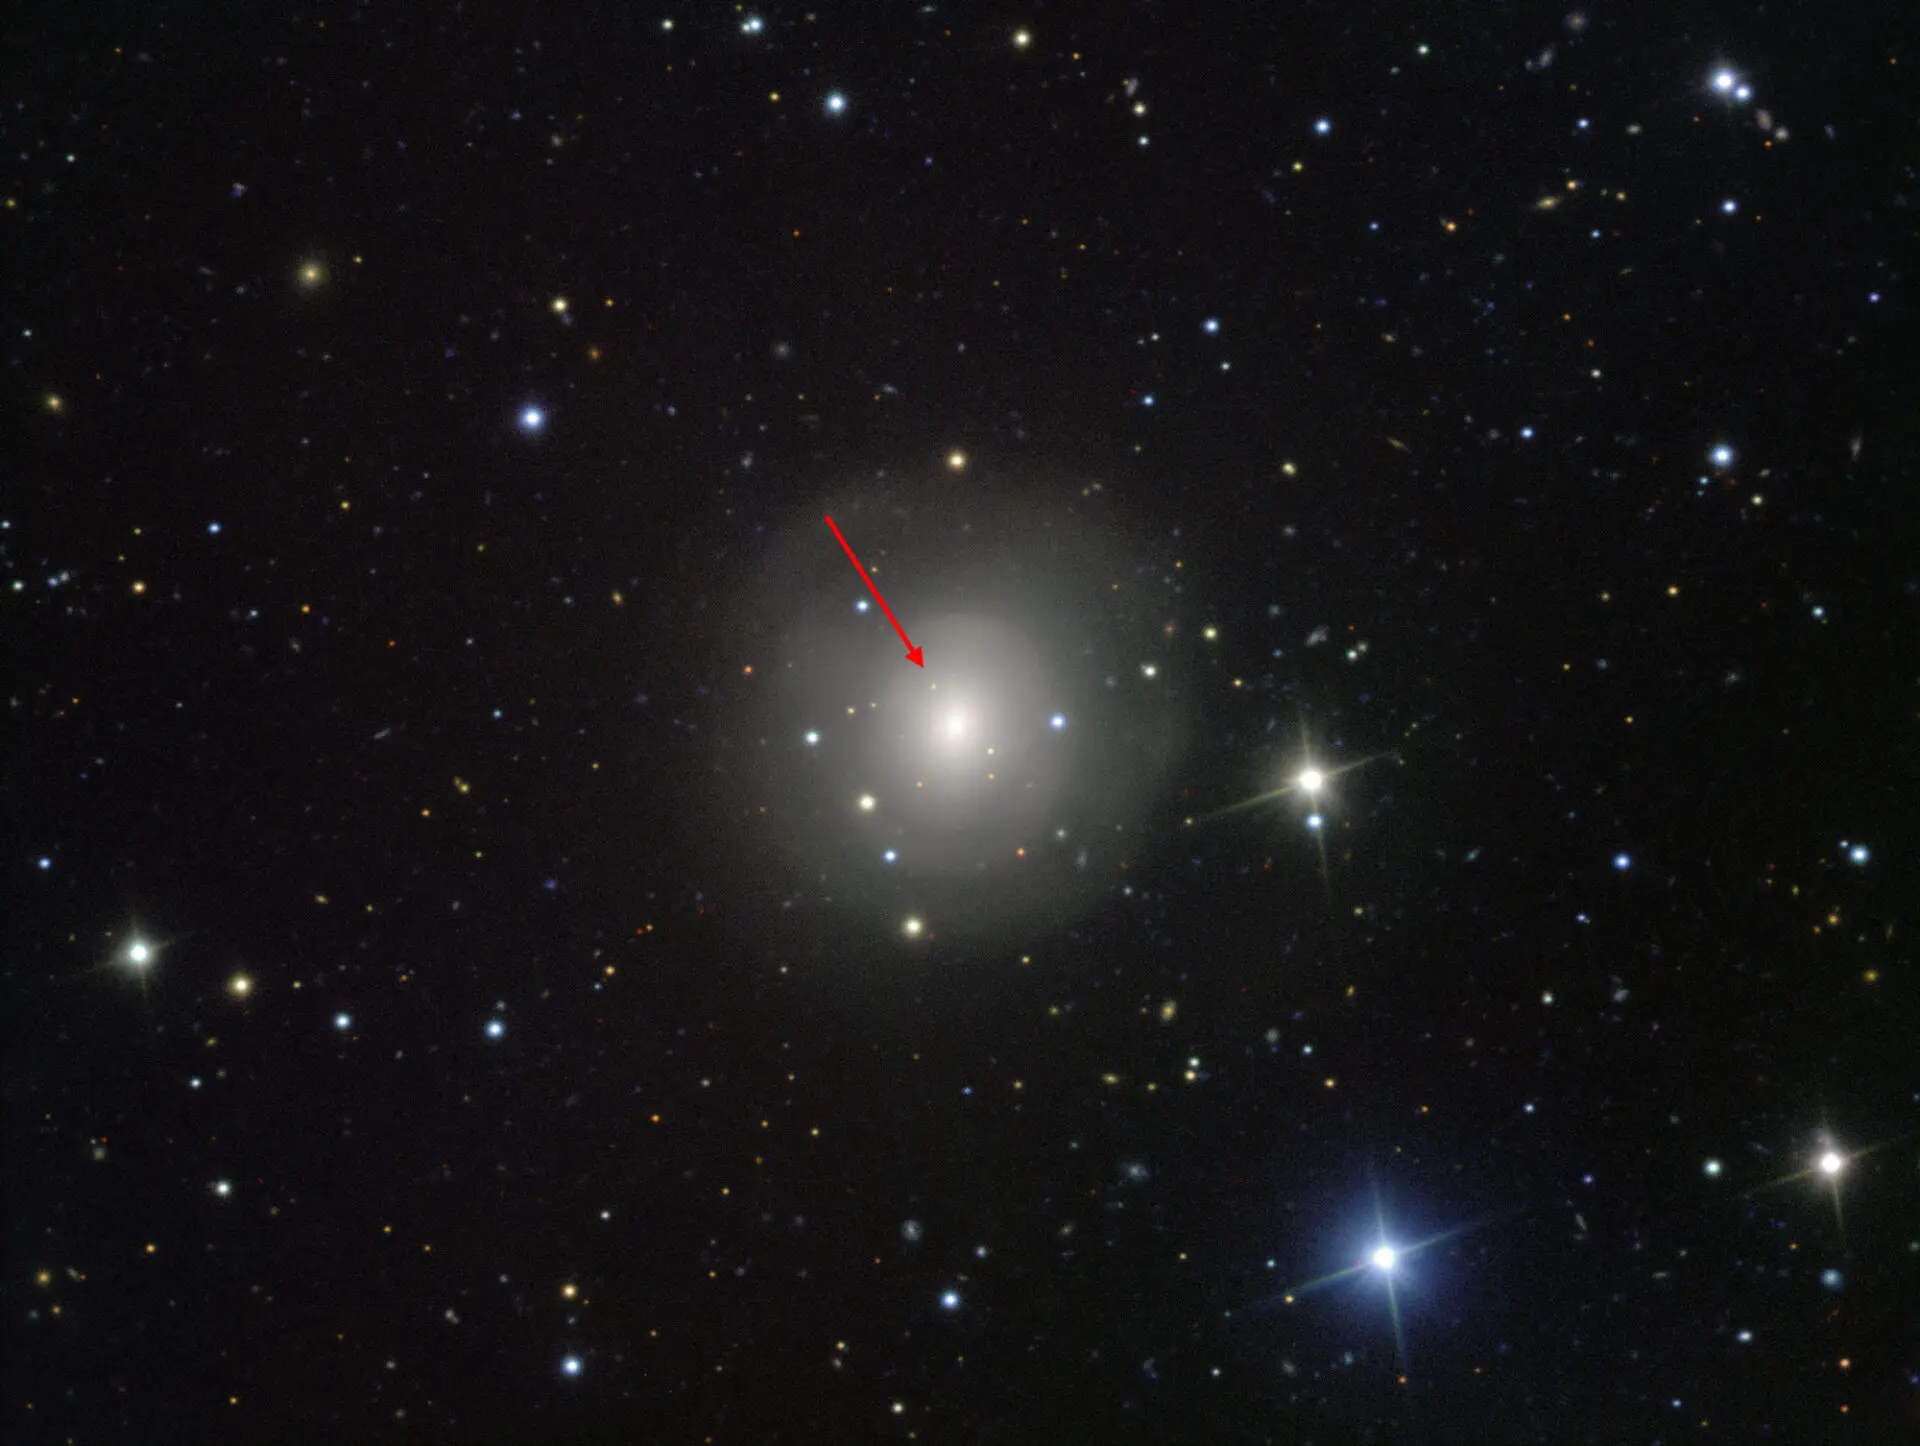

Aftermath of the explosion of a pair of merging neutron stars

This image from the VIMOS instrument on ESO’s Very Large Telescope at the Paranal Observatory in Chile shows the galaxy NGC 4993, about 130 million light-years from Earth. The galaxy is not itself unusual, but it contains something never before witnessed, the aftermath of the explosion of a pair of merging neutron stars, a rare event called a kilonova (indicated with the arrow). This merger also produced gravitational waves and gamma rays, both of which were detected by LIGO–Virgo and Fermi/INTEGRAL respectively.

Credit: ESO